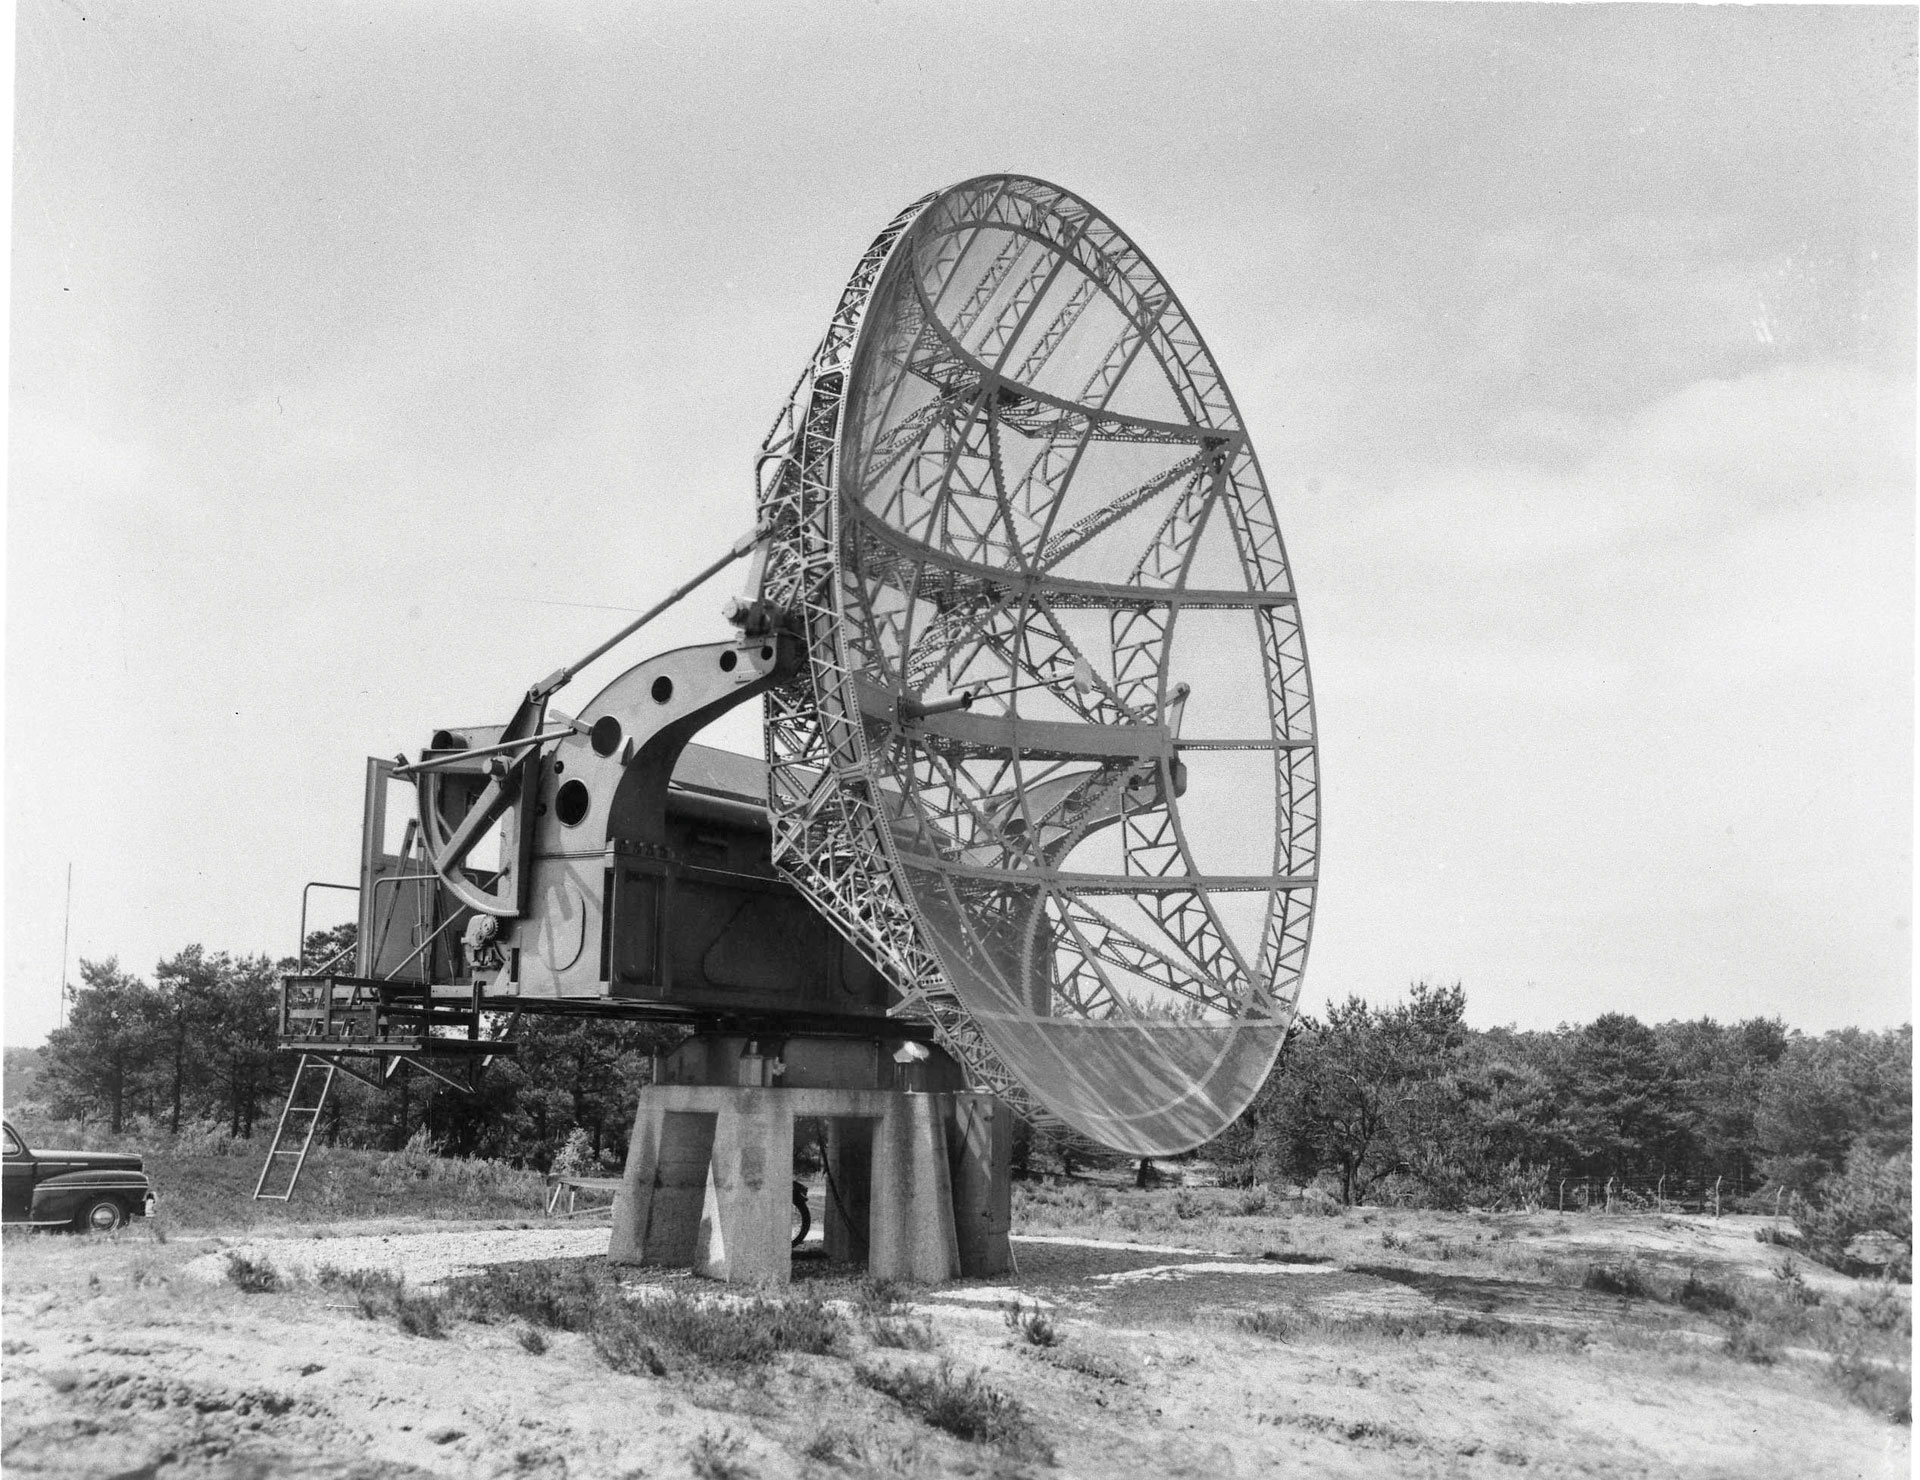

Kootwijk Repurposed Radar in 1967

Credit: NRAO/AUI/NSF